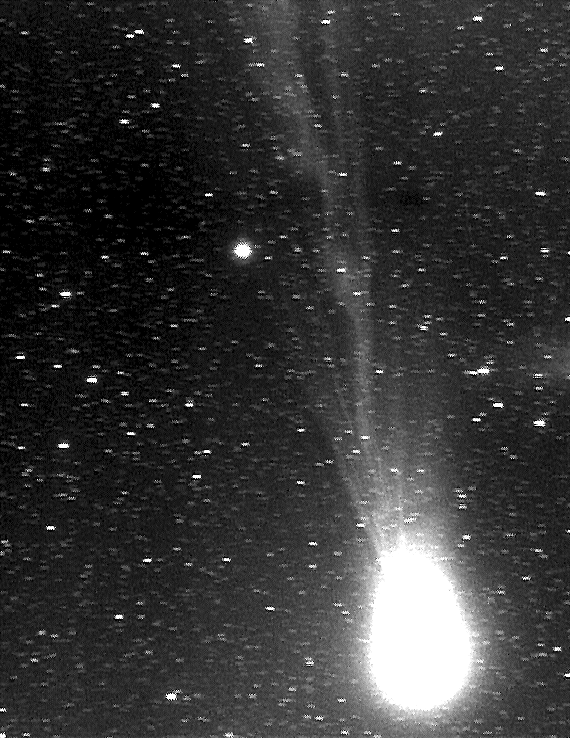

Comet Hyakutake

Image of Comet Hyakutake, taken by ESO's Schmidt telescope, located at La Silla observatory in Chile.

Credit: ESO